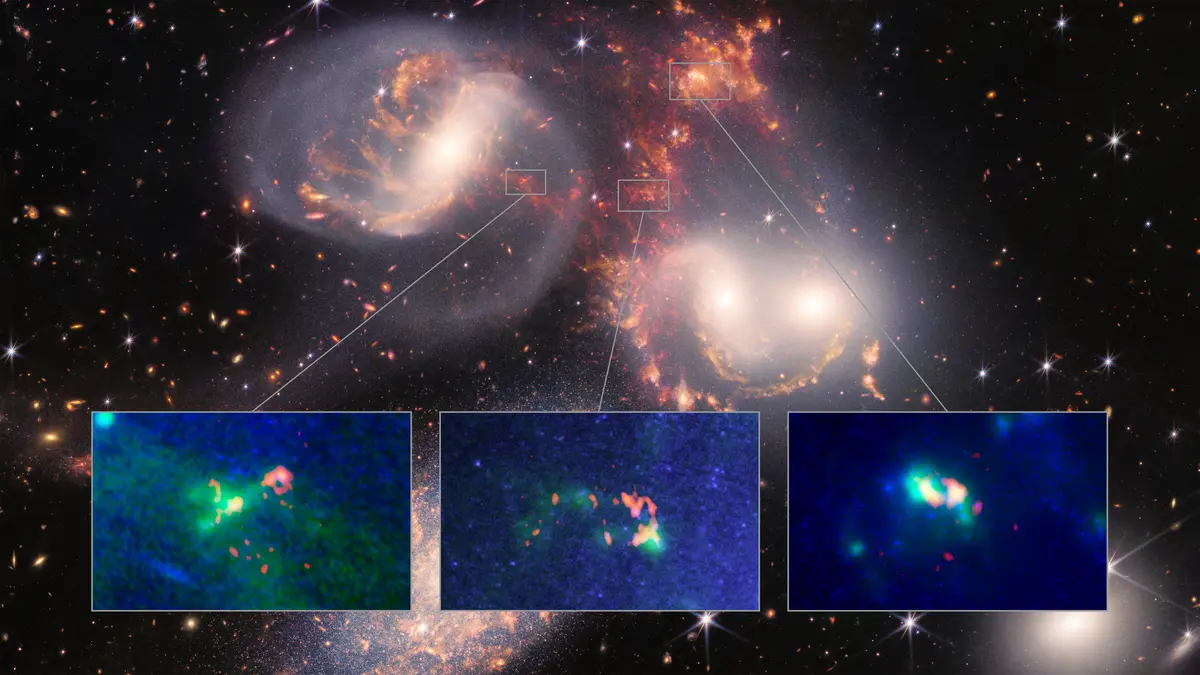

Recycling plant for warm and cold molecular hydrogen gas in Stephan’s Quintet

A team of astronomers using the Atacama Large Millimeter/submillimeter Array (ALMA) and the James Webb Space Telescope (JWST) discovered a recycling plant for warm and cold molecular hydrogen gas in Stephan’s Quintet, and it’s causing mysterious things to happen. At left: Field 6, which sits at the center of the main shock wave, is recycling warm and cold hydrogen gas as a giant cloud of cold molecules is stretched out into a warm tail of molecular hydrogen over and over again. At center: Field 5 unveiled two cold gas clouds connected by a stream of warm molecular hydrogen gas characterized by a high-speed collision that is feeding the warm envelope of gas around the region. At right: Field 4 revealed a steadier, less turbulent environment where hydrogen gas collapsed, forming what scientists believe to be a small dwarf galaxy in formation.

Credit: ALMA (ESO/NAOJ/NRAO)/JWST/ P. Appleton (Caltech), B.Saxton (NRAO/AUI/NSF)